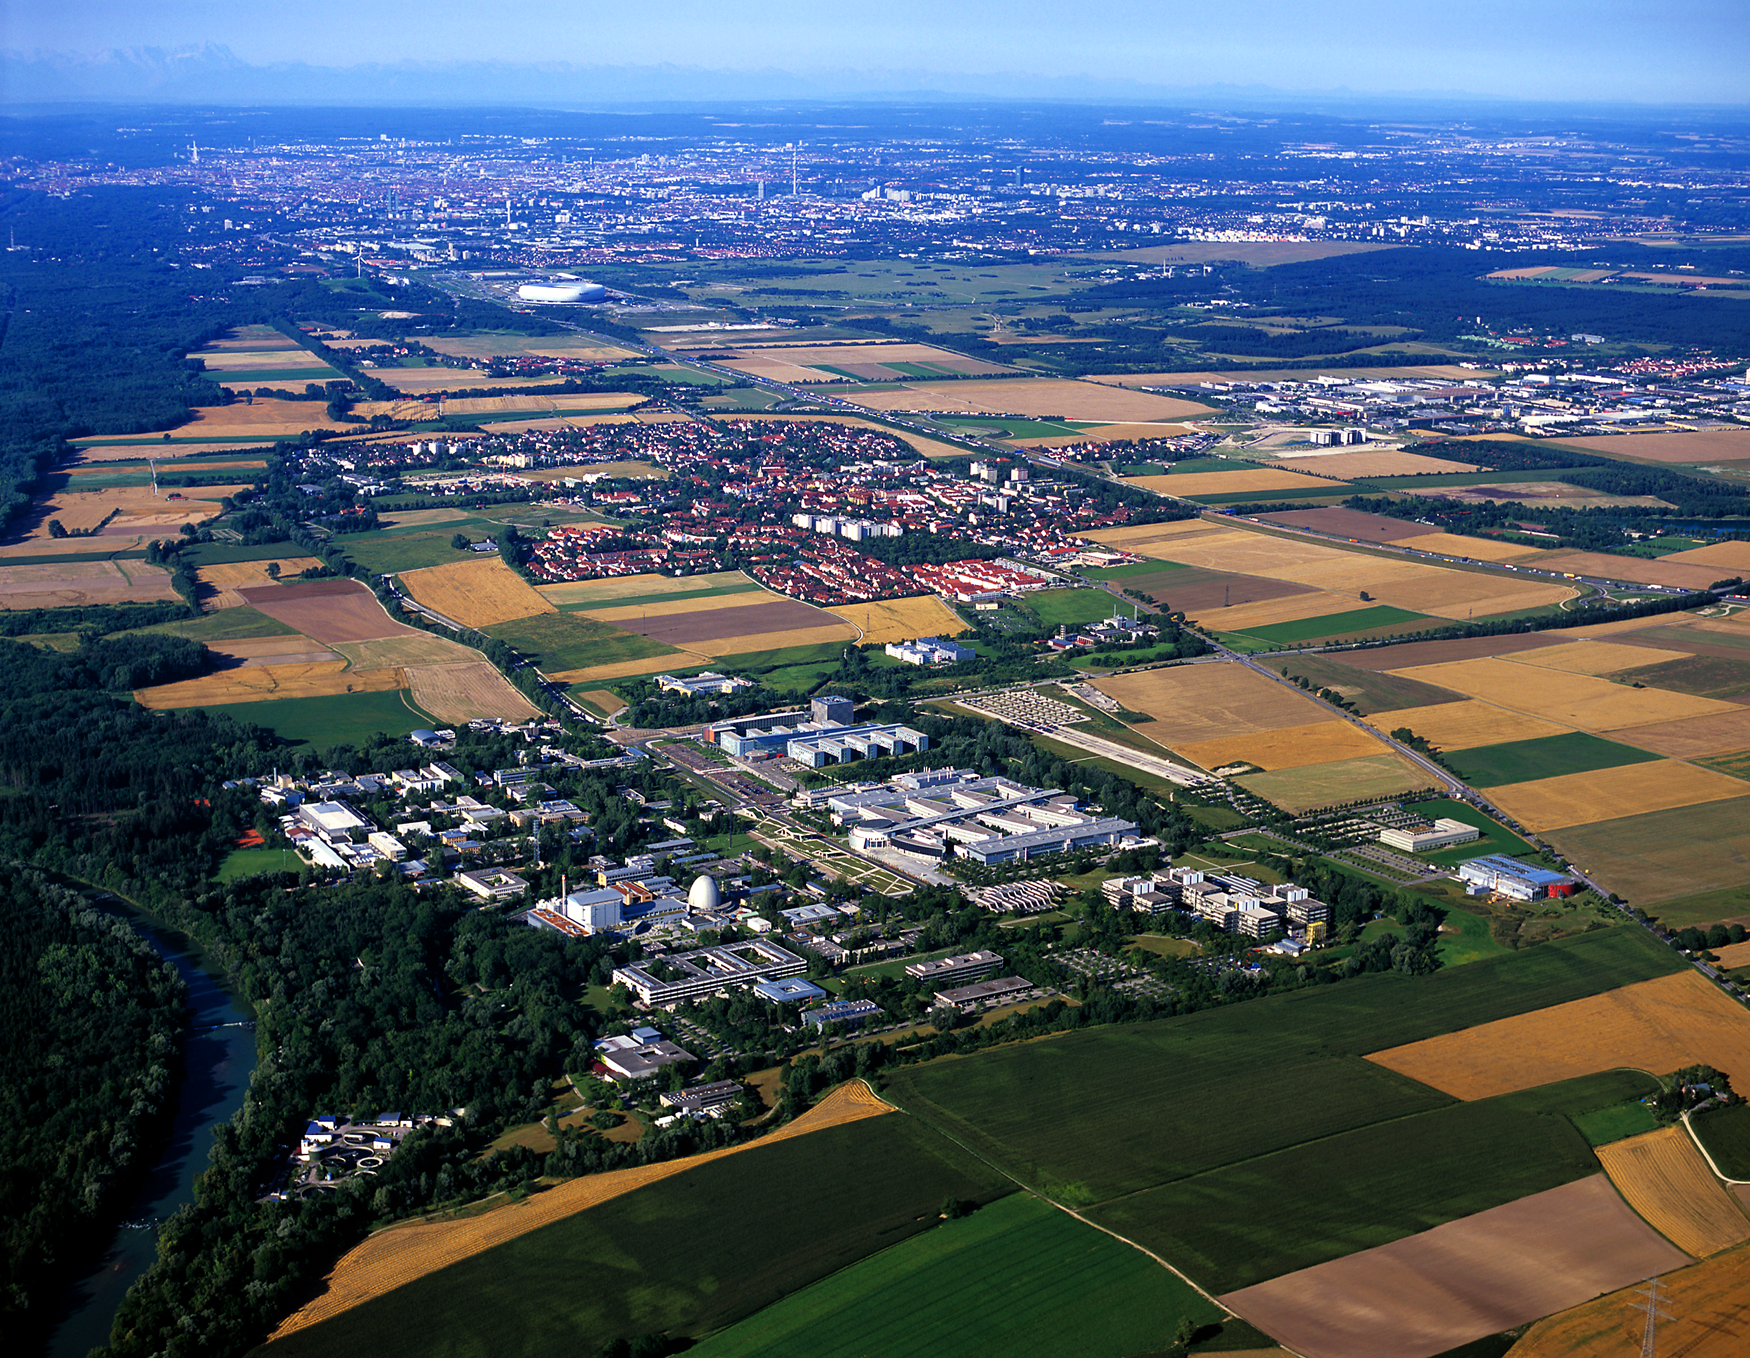

ESO Headquarters

Aerial photograph of the ESO Headquarters in Garching, near Munich, in Germany. Photograph taken in July 2007.

Credit: ESO